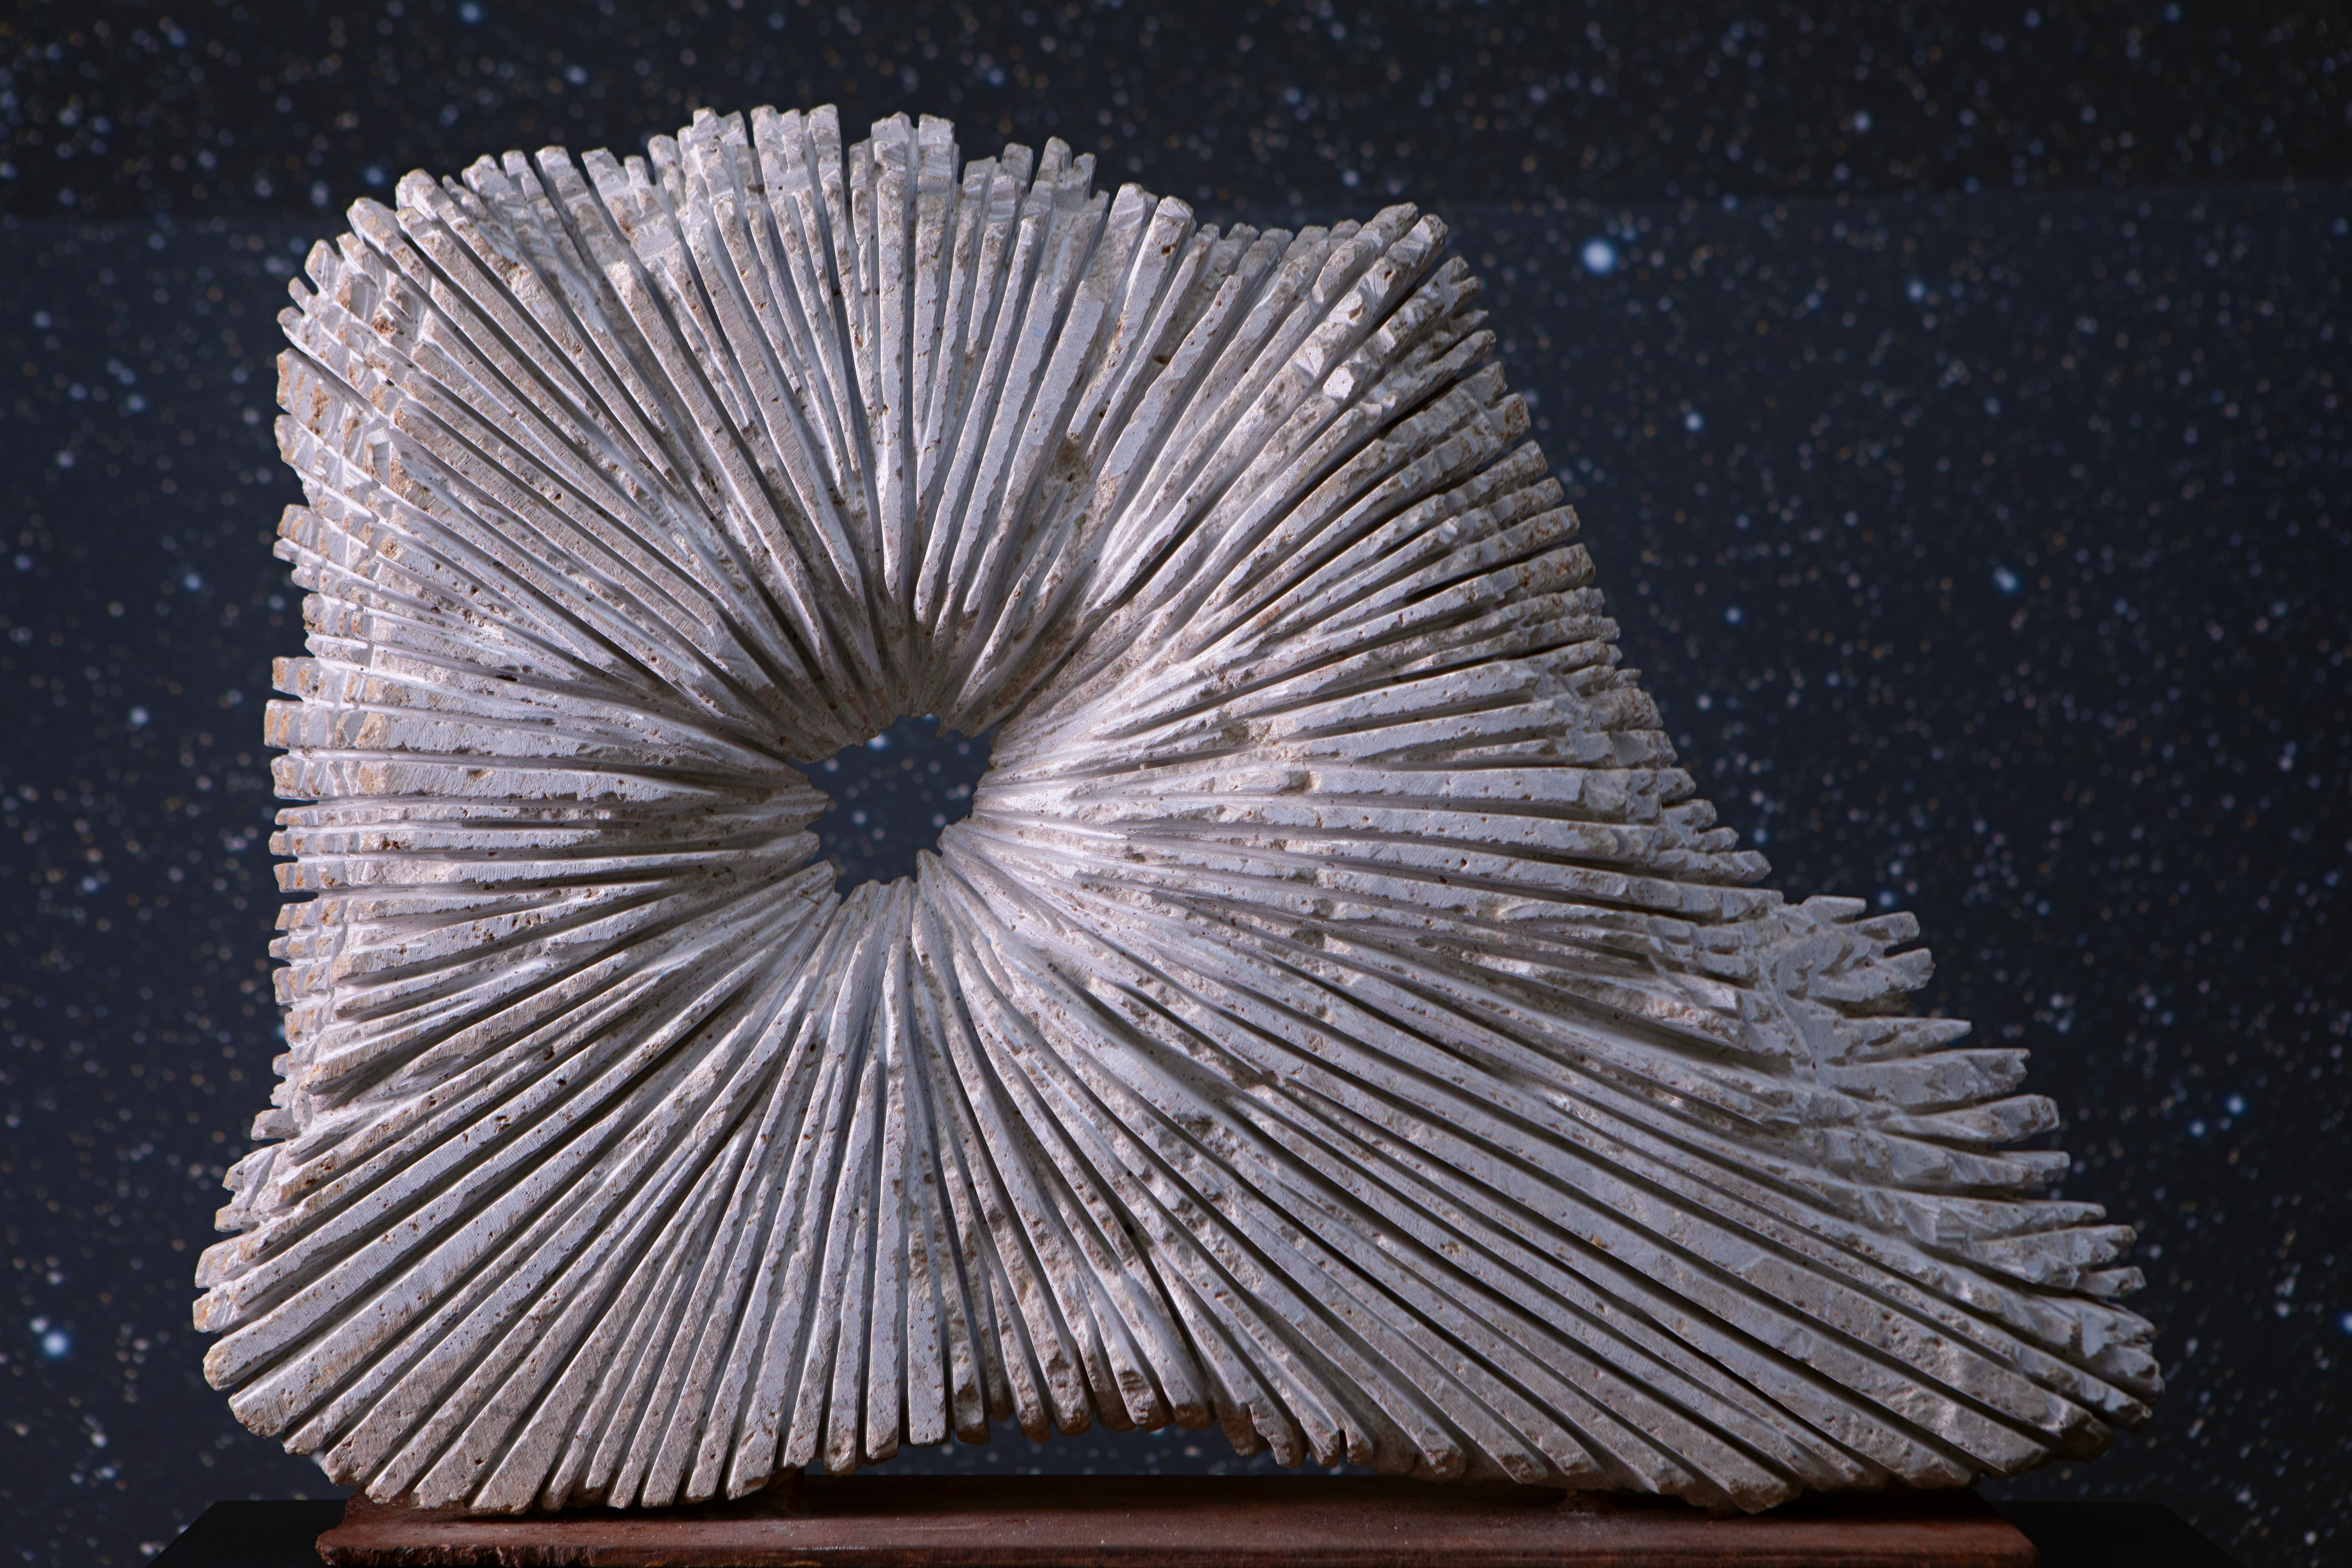

Sculpture & stars

This image shows work by Sara Teresano, displayed in the Void of the ESO Supernova Planetarium & Visitor Centre as part of the Our Place in Space exhibition.

The exhibition will be on display from 17 May to 2 September 2018 and will showcase art and science inspired by the spectacular images of the NASA/ESA Hubble Space Telescope.

Credit: ESO/M. Zamani